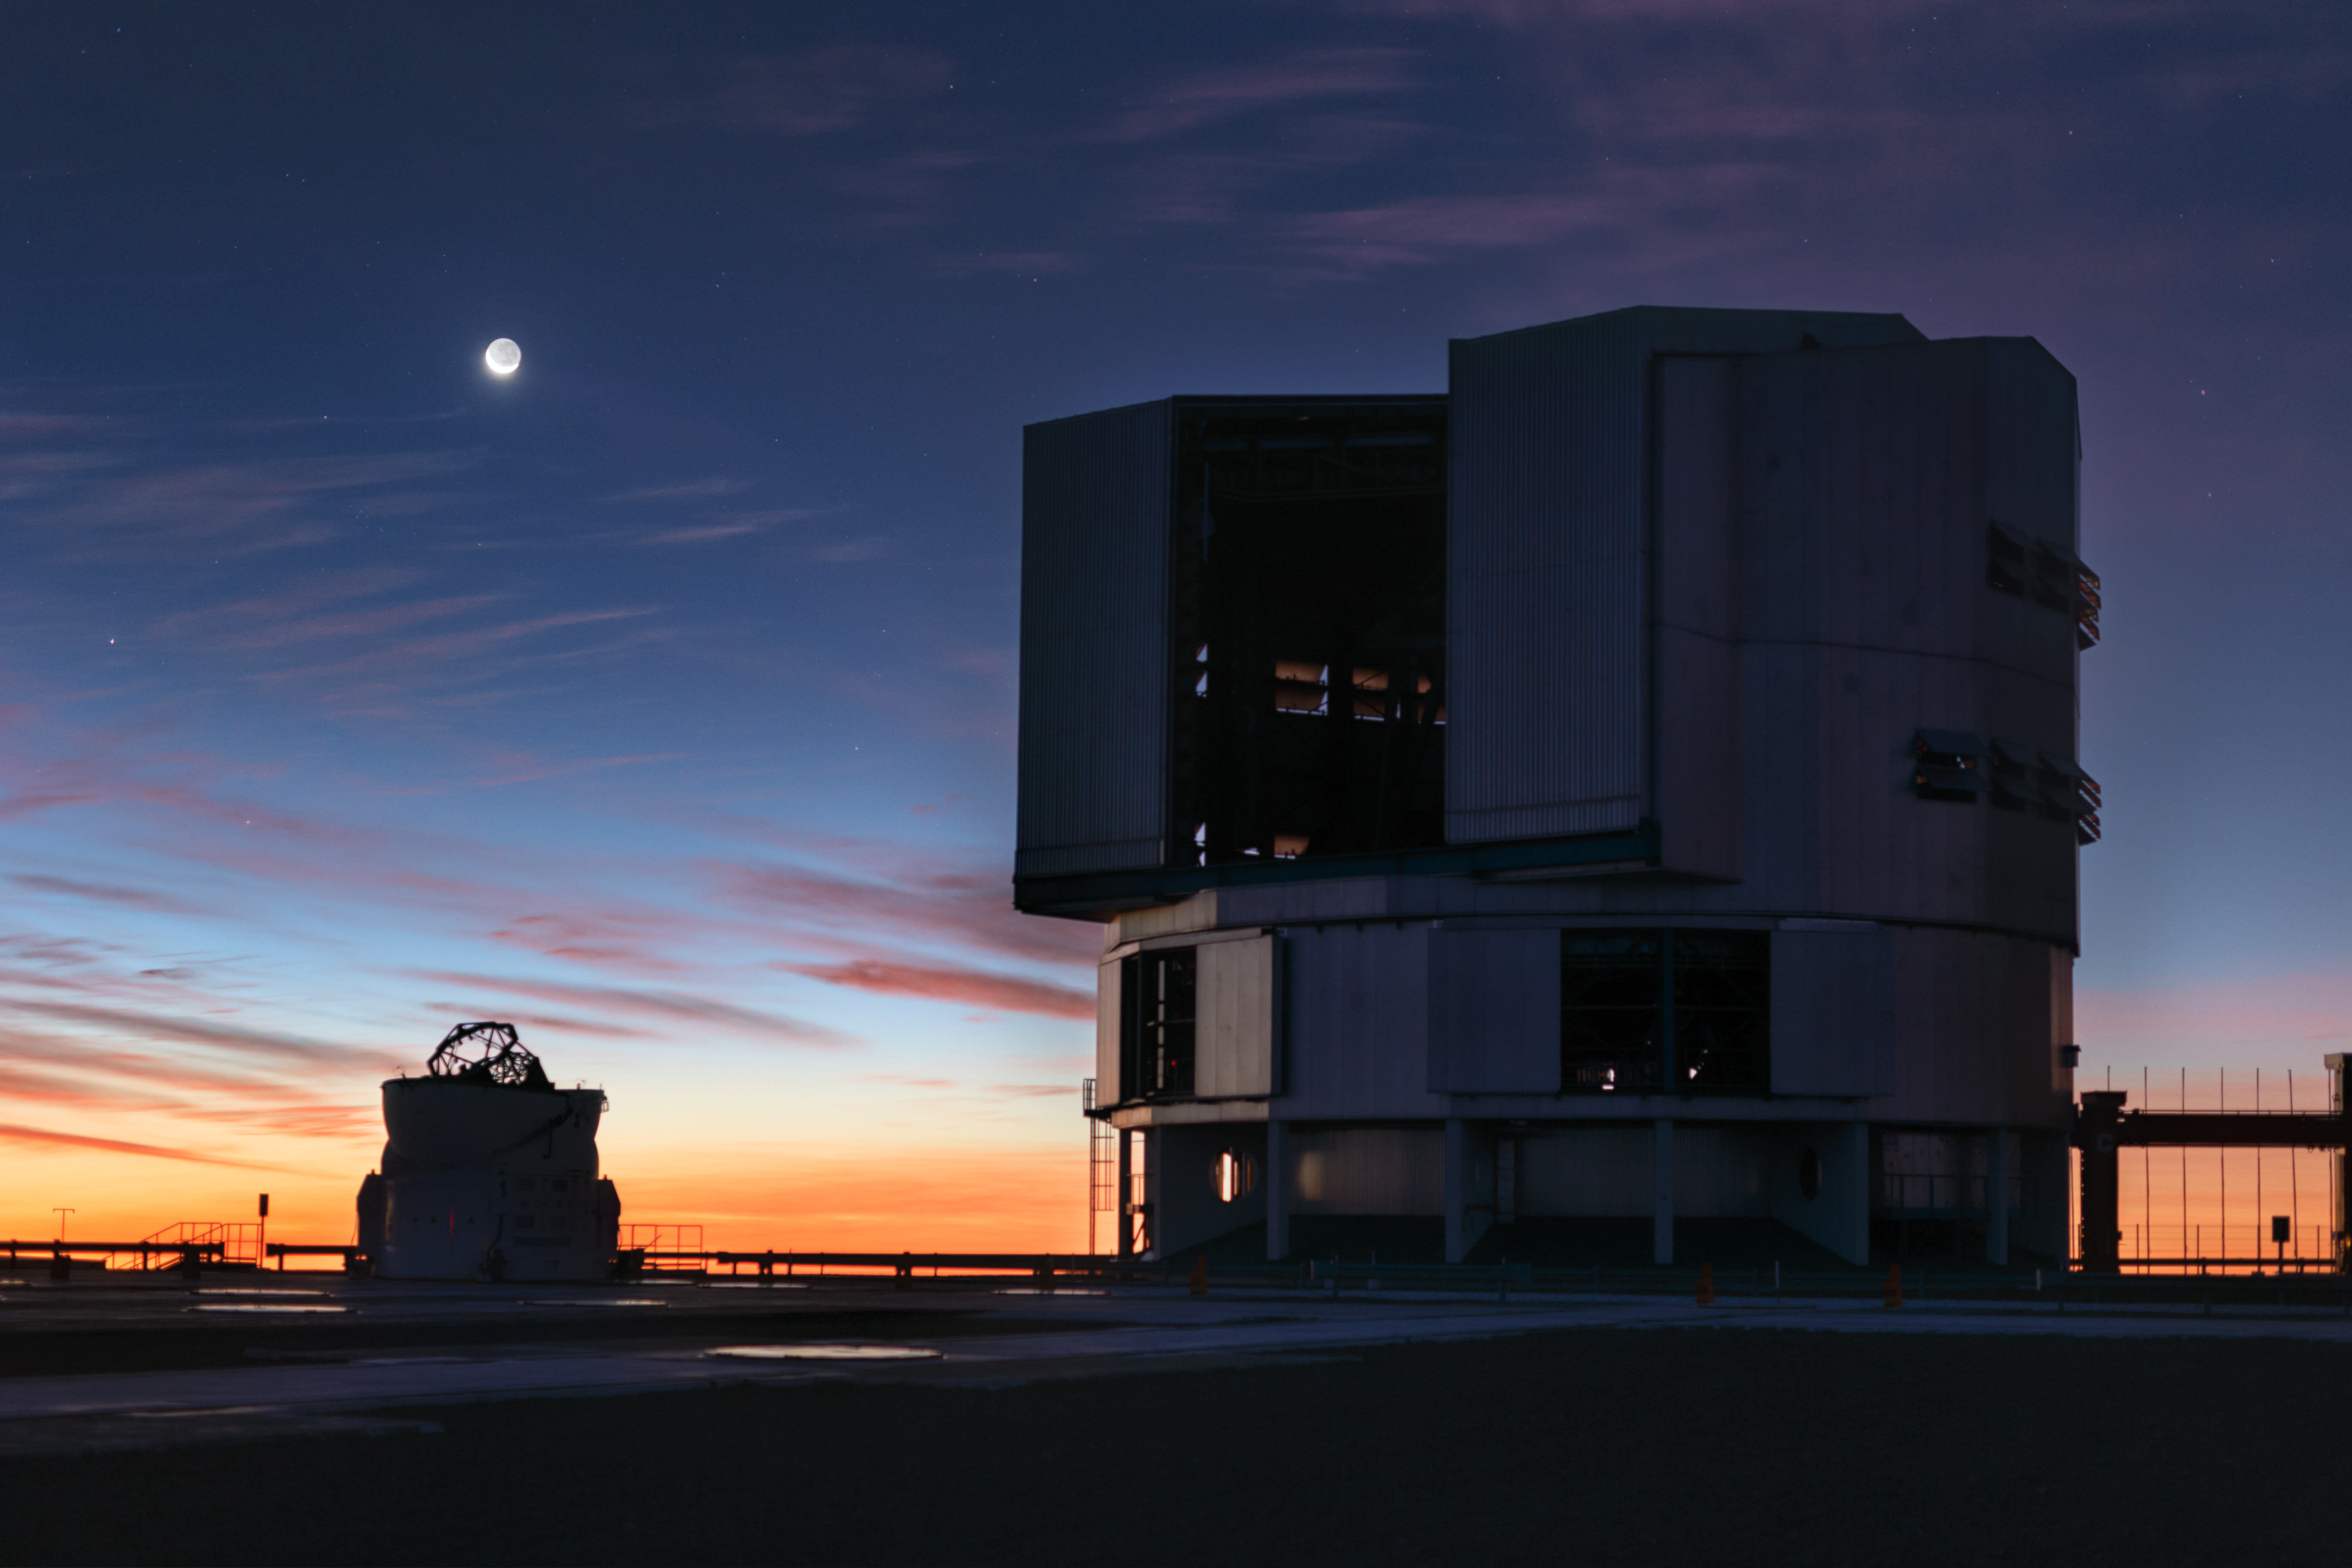

VLT telescopes under the Moon

A beautiful young Moon with the Earthshine appeared in the dusk sky over the dome of ANTU telescope of ESO VLT. Thin clouds were quickly dissipating, but scattering sunset colours, making the view such vivid. Also, one of the Auxilliary Telescopes can be seen in the foreground. Captured on 4 July 2019.

Credit: ESO/P. Horálek